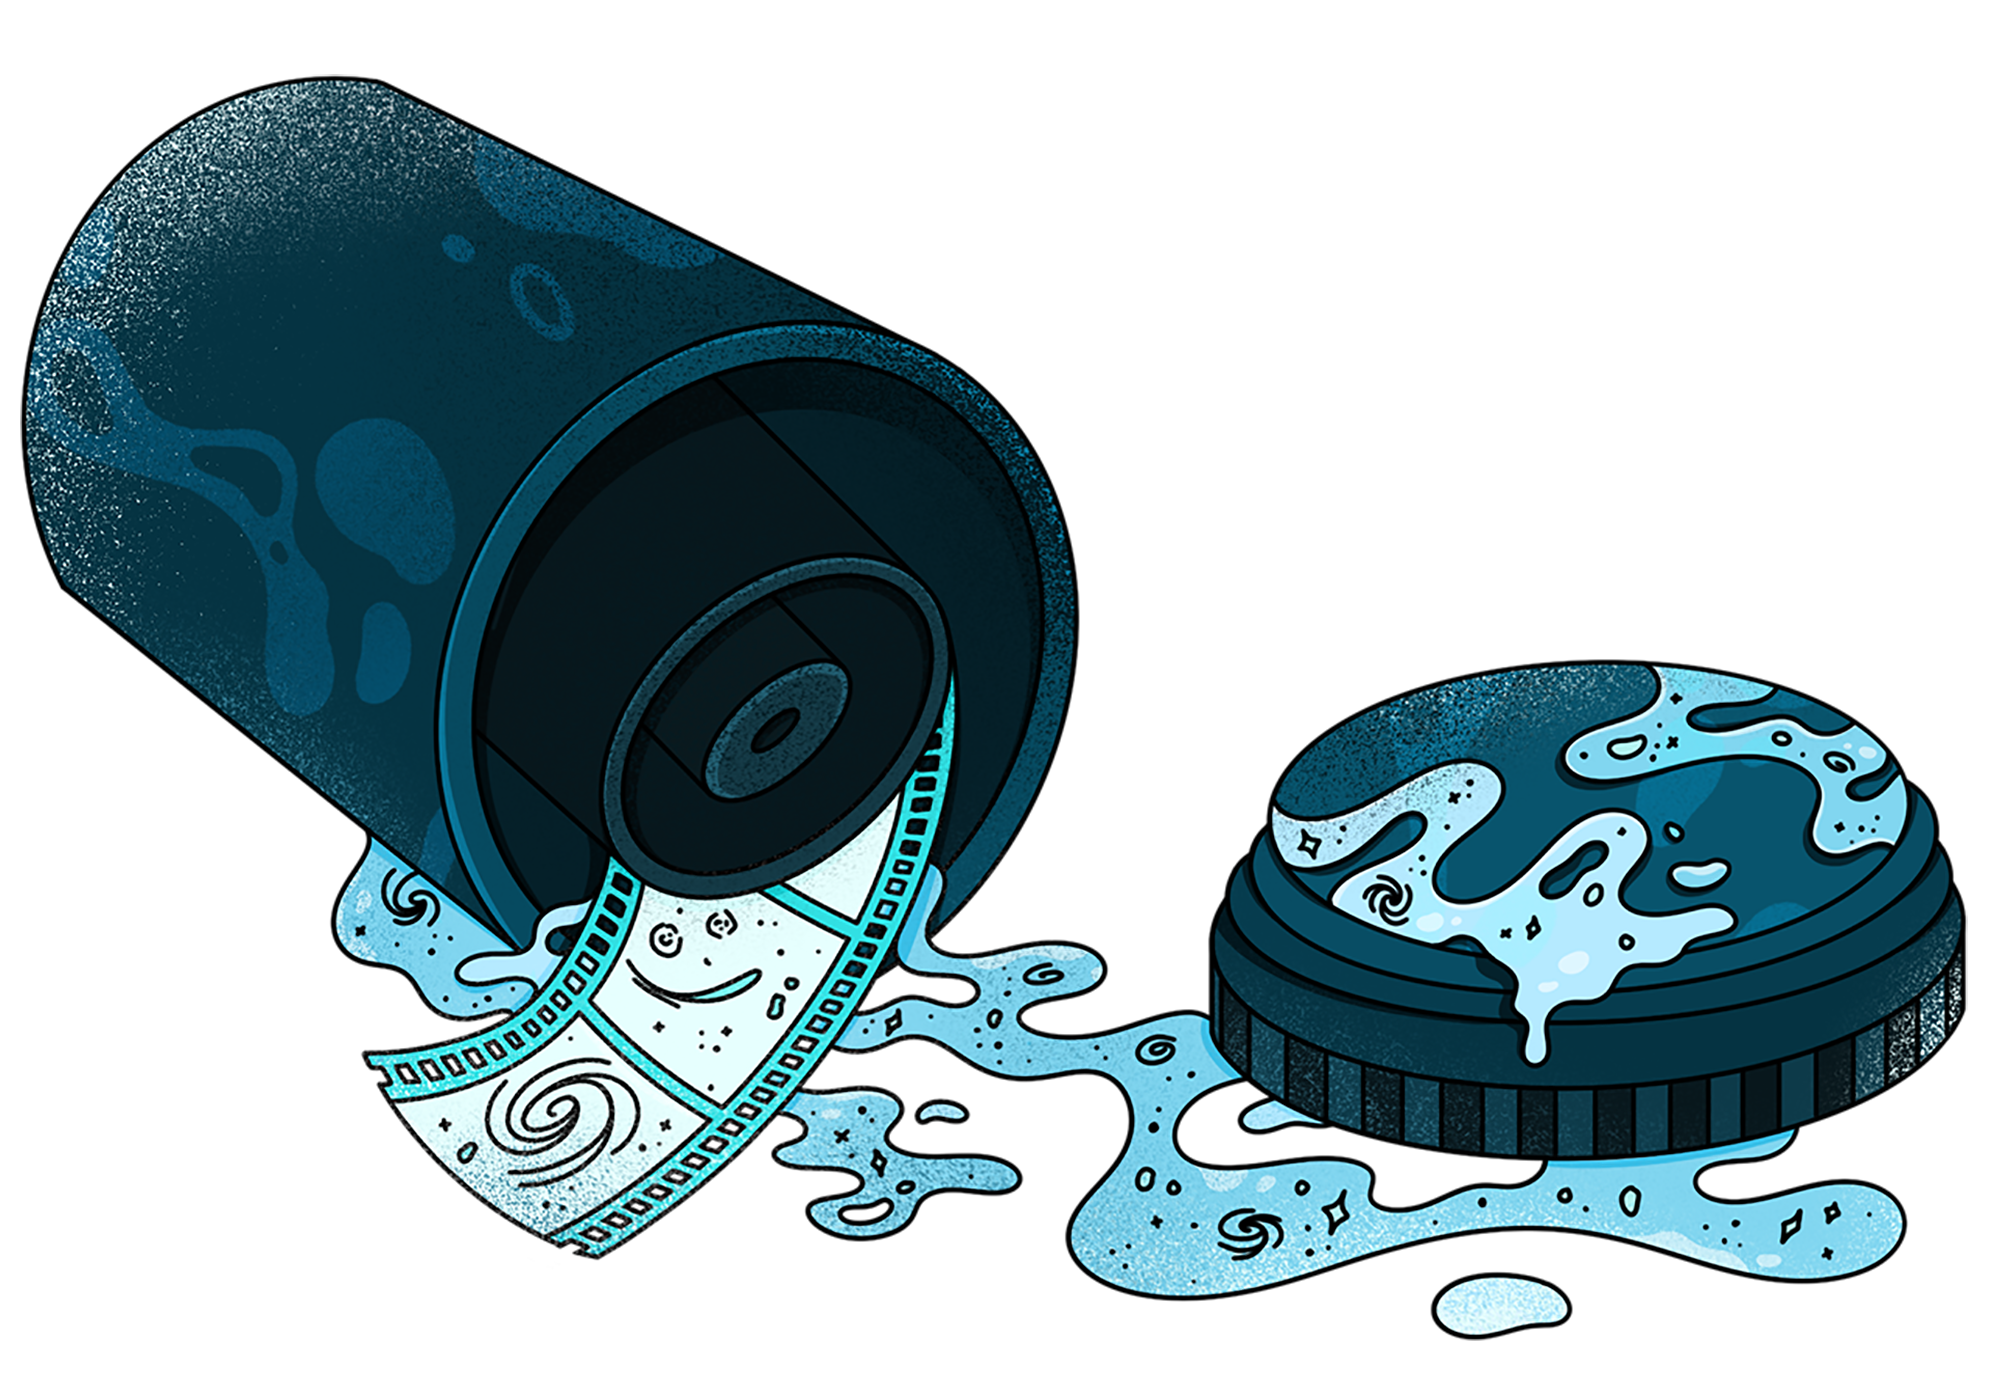

Gravitational lensing 2

Credit: Illustration by Sandbox Studio, Chicago with Thumy Phan